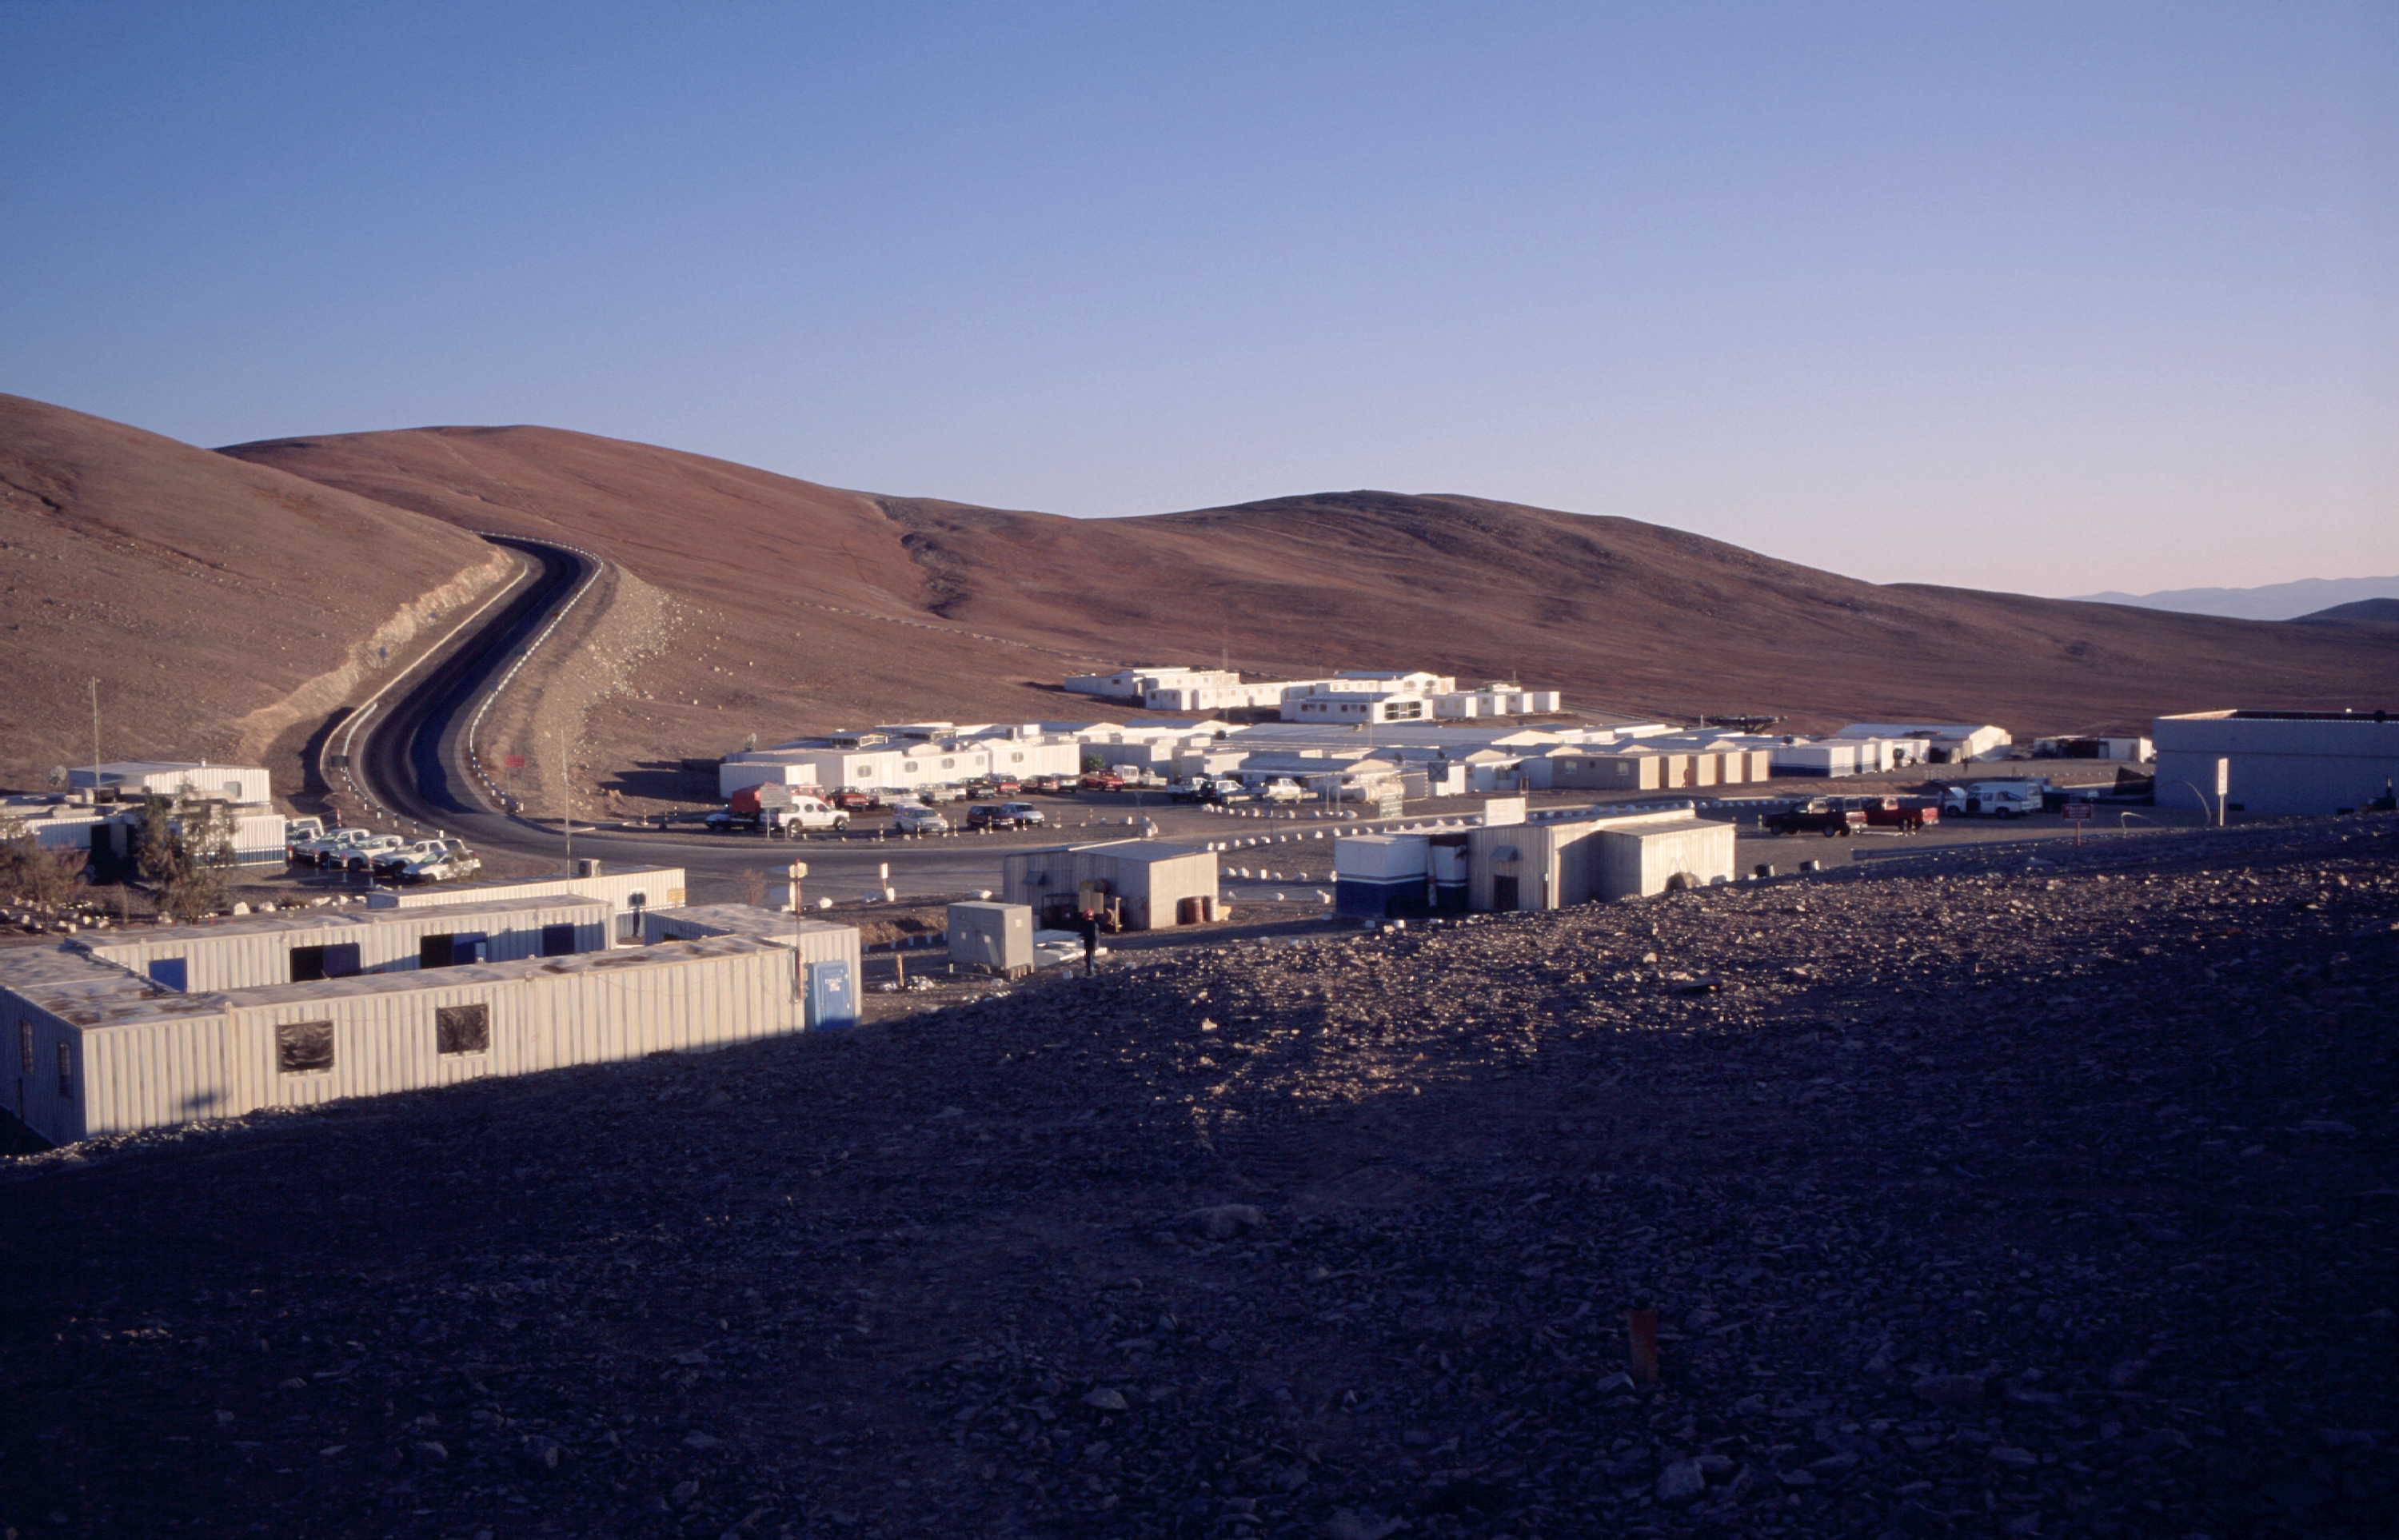

A home in the desert — Paranal Basecamp

The Paranal Basecamp in morning light, with the first section of the access road to the telescope platform on the top of the mountain in the background. (Photo obtained on March 16, 2000)

The Basecamp is located below the Paranal mountain. It is centre of the daily life at Paranal, with the various service buildings, laboratories and offices, as well as dormitories for staff and visitors.
The new Paranal Residencia is now being constructed on the slope south of the Basecamp. When ready in 2001, it will house the offices and sleeping quarters. Some of the containers in the Basecamp will then be removed.
The Basecamp is located below the Paranal mountain. It is centre of the daily life at Paranal, with the various service buildings, laboratories and offices, as well as dormitories for staff and visitors.

The new Paranal Residencia is now being constructed on the slope south of the Basecamp. When ready in 2001, it will house the offices and sleeping quarters. Some of the containers in the Basecamp will then be removed.

Credit: ESO